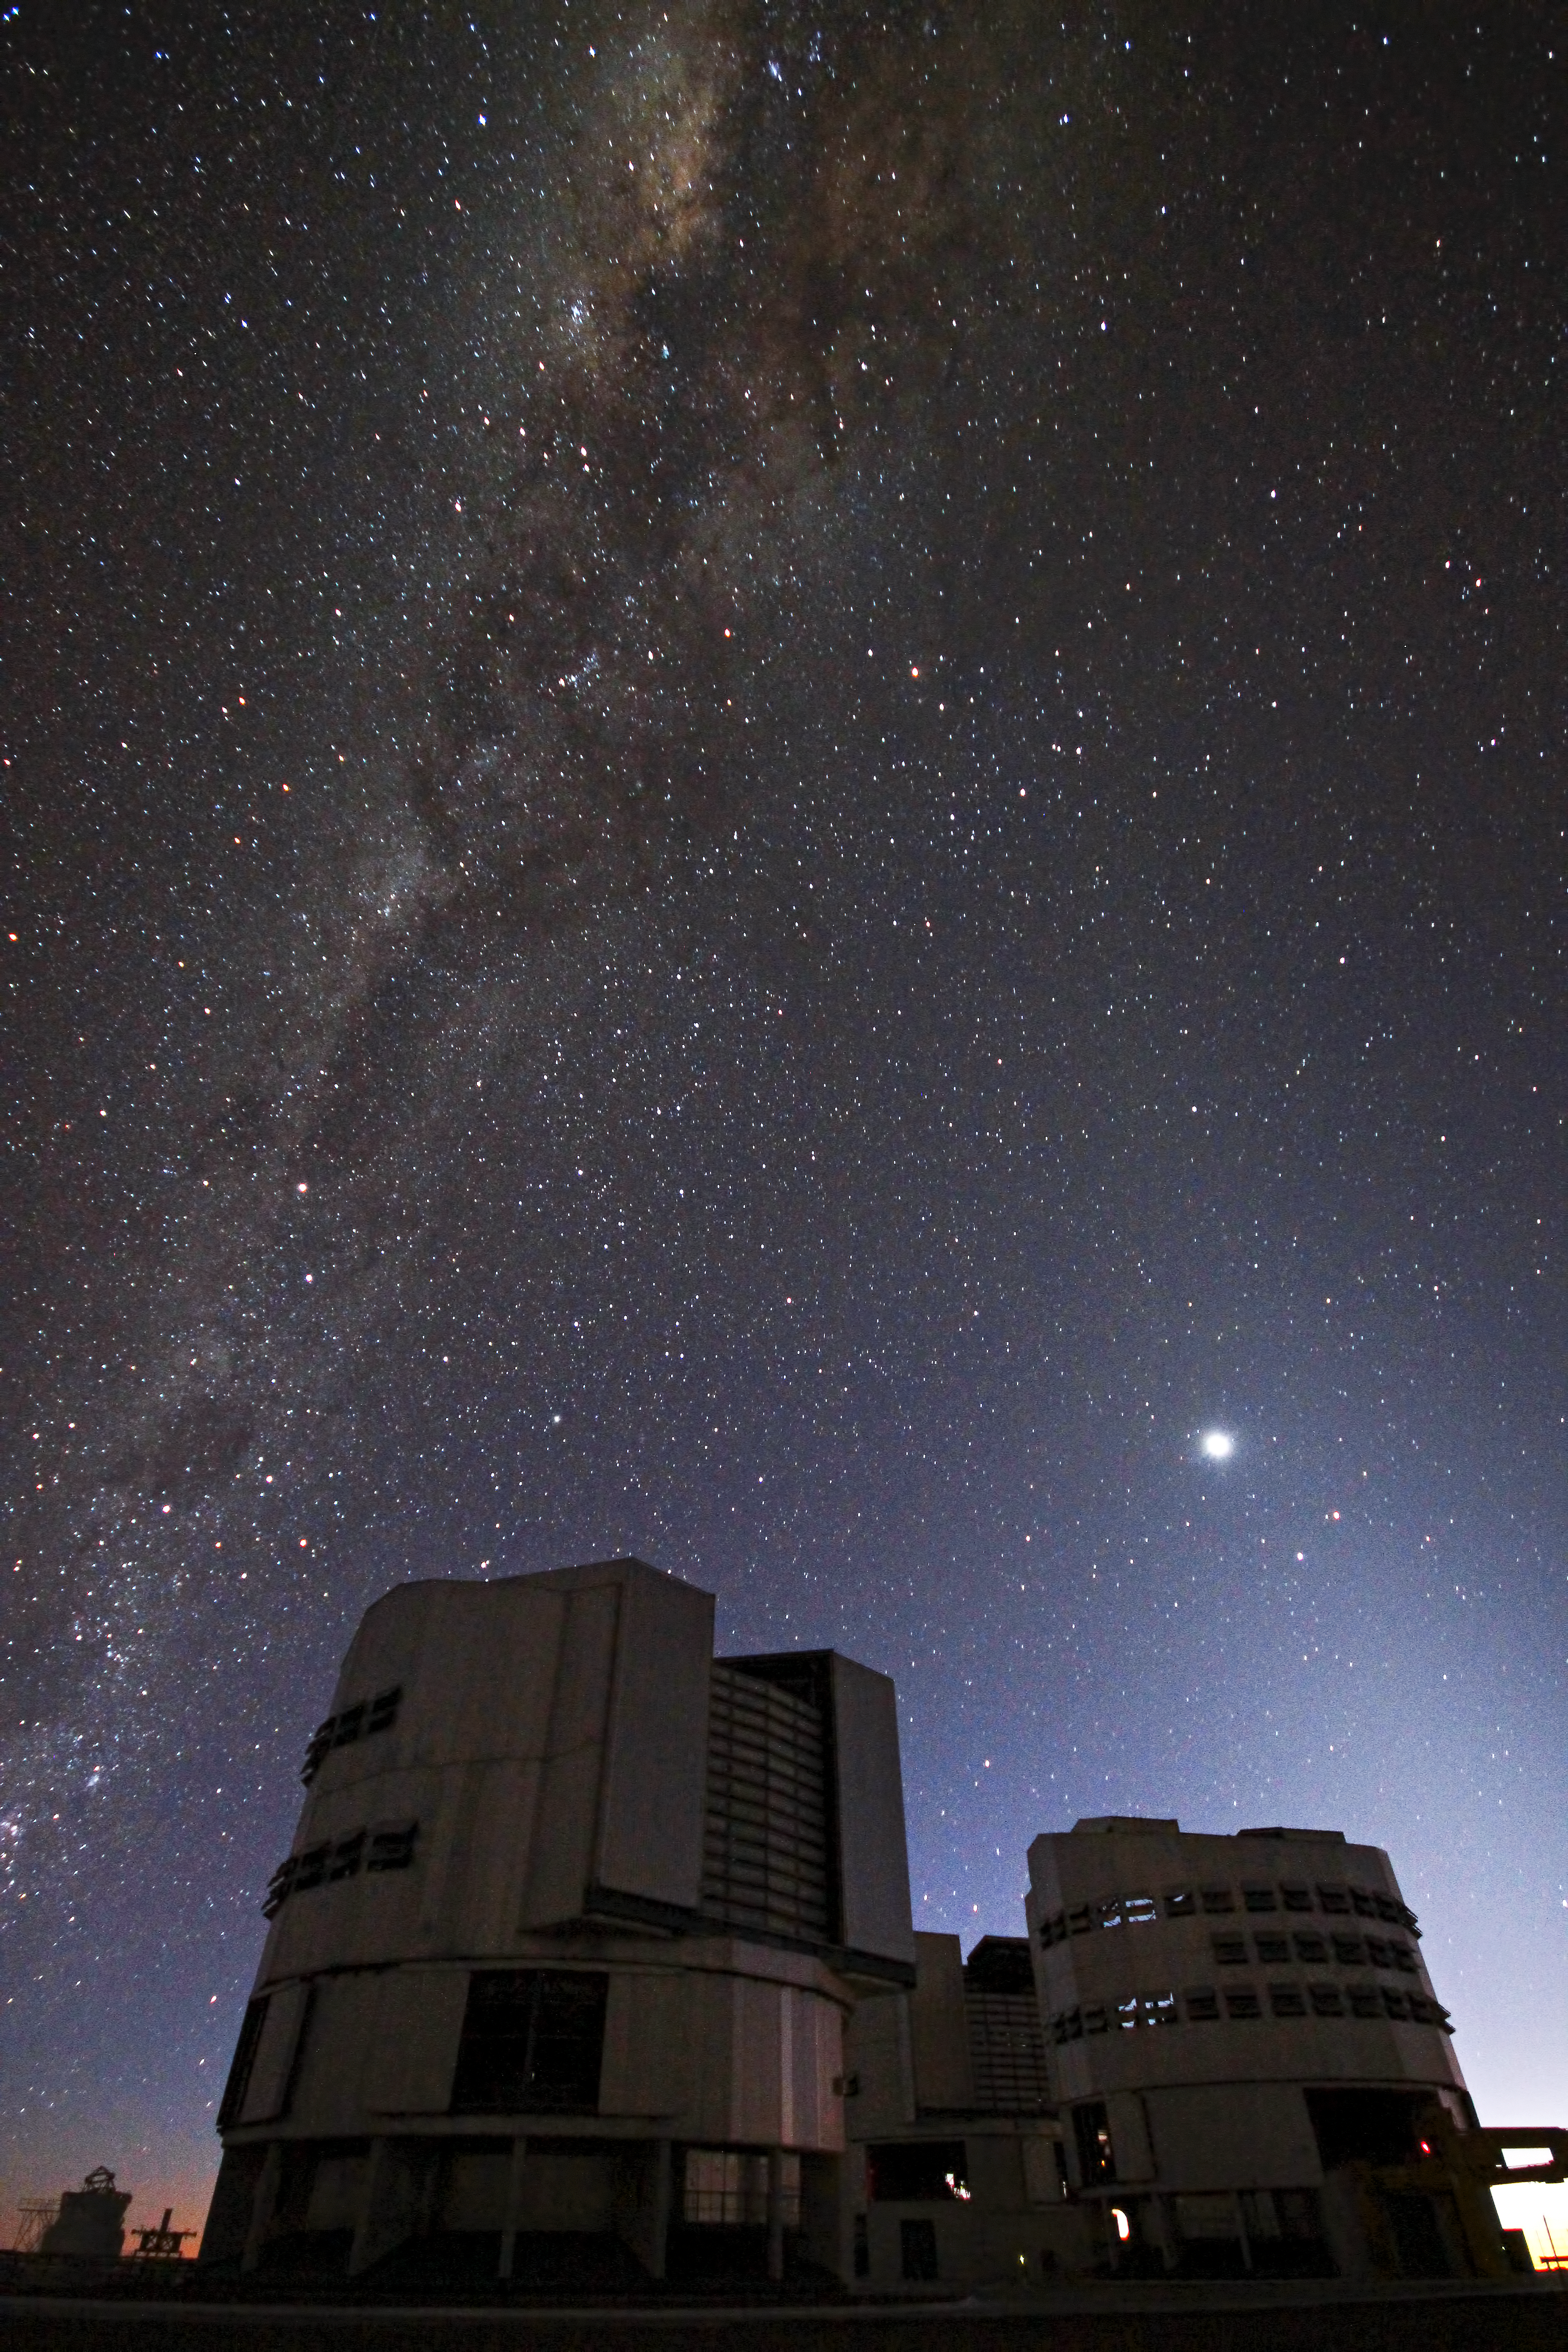

Night begins at Paranal Observatory

The ESO Very Large Telescope begins a night of observations. Three of the four 8.2-metre Unit Telescopes (UTs) are visible in this picture, taken looking toward the west, the closest one being Yepun (UT4). The bright object on the right is the crescent moon. The glow which stretches from the lower right in the direction of the Moon is the zodiacal light. This is sunlight reflected by the interplanetary dust in the plane of the ecliptic. The Milky Way stretches from the lower left to the upper edge of the picture, where the central bulge of our galaxy is partially visible. The dark lanes in the plane of the Milky Way are huge clouds of interstellar dust, which absorb the visible light and reemit it at longer wavelengths. To the upper left of UT4, the constellation of the Southern Cross and the dark nebula of the Coal Sack can be spotted.

Credit: ESO/G. Lombardi (glphoto.it)